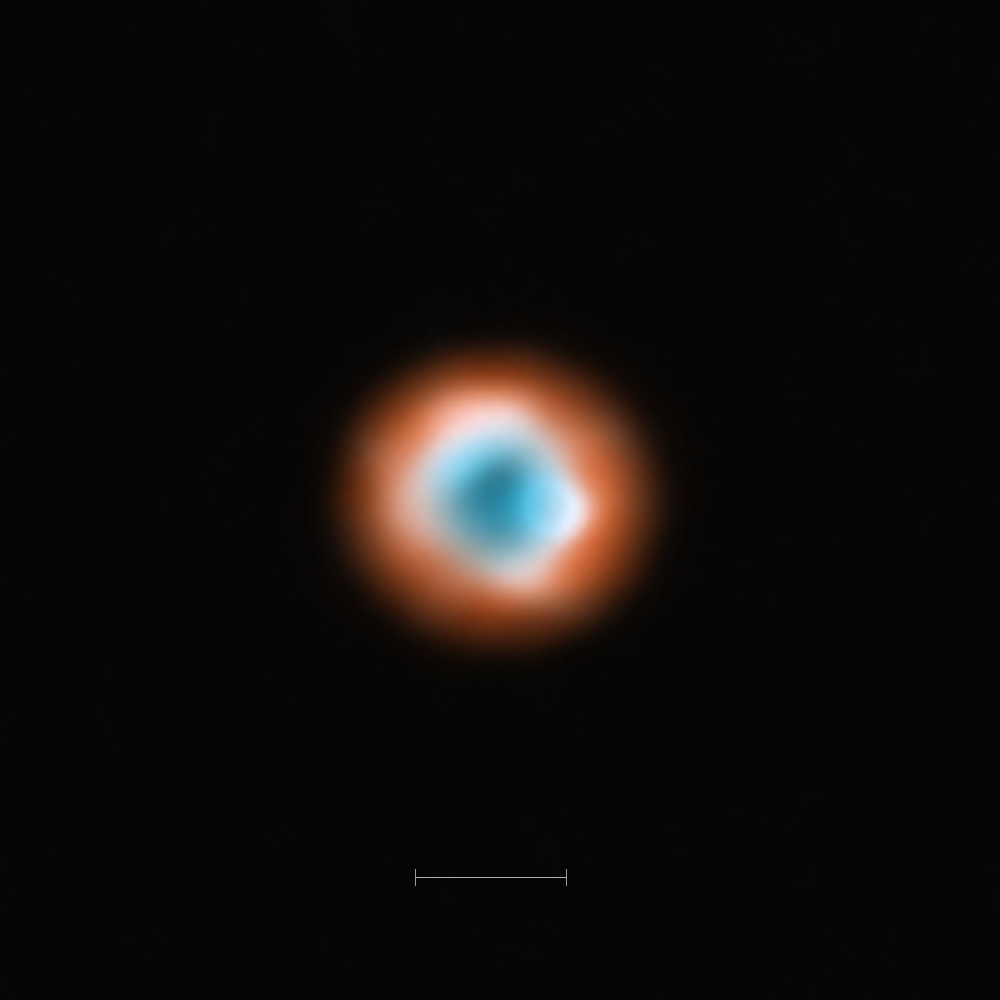

ALMA imaging of the transitional disc DoAr 44

This ALMA image combines a view of the dust around the young star DoAr 44 (orange) with a view of the gaseous material (blue). The smaller hole in the inner gas is a telltale sign of the presence of a young planet clearing the disc.

The bar at the bottom of the image indicates the diameter of the orbit of Neptune in the Solar System (60 AU).

Credit: ALMA (ESO/NAOJ/NRAO)